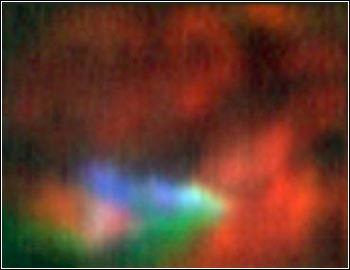

High Spectral Resolution in the Mid-Infrared with TEXES on Gemini

Credit: Gemini Observatory